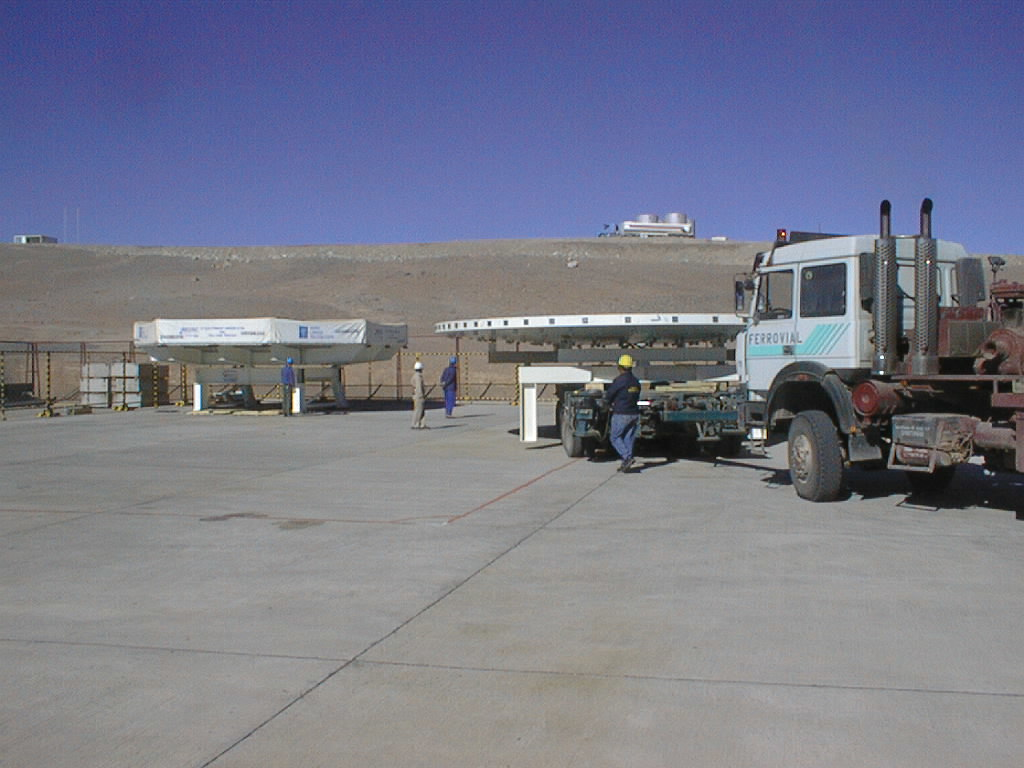

Mirror installed on first VLT Unit Telescope

Two mirrors meet at Paranal. To the right, the dummy mirror. To the left, the transport box with the "real" Zerodur mirror inside. (Photo obtained on April 9, 1998).

Credit: ESO